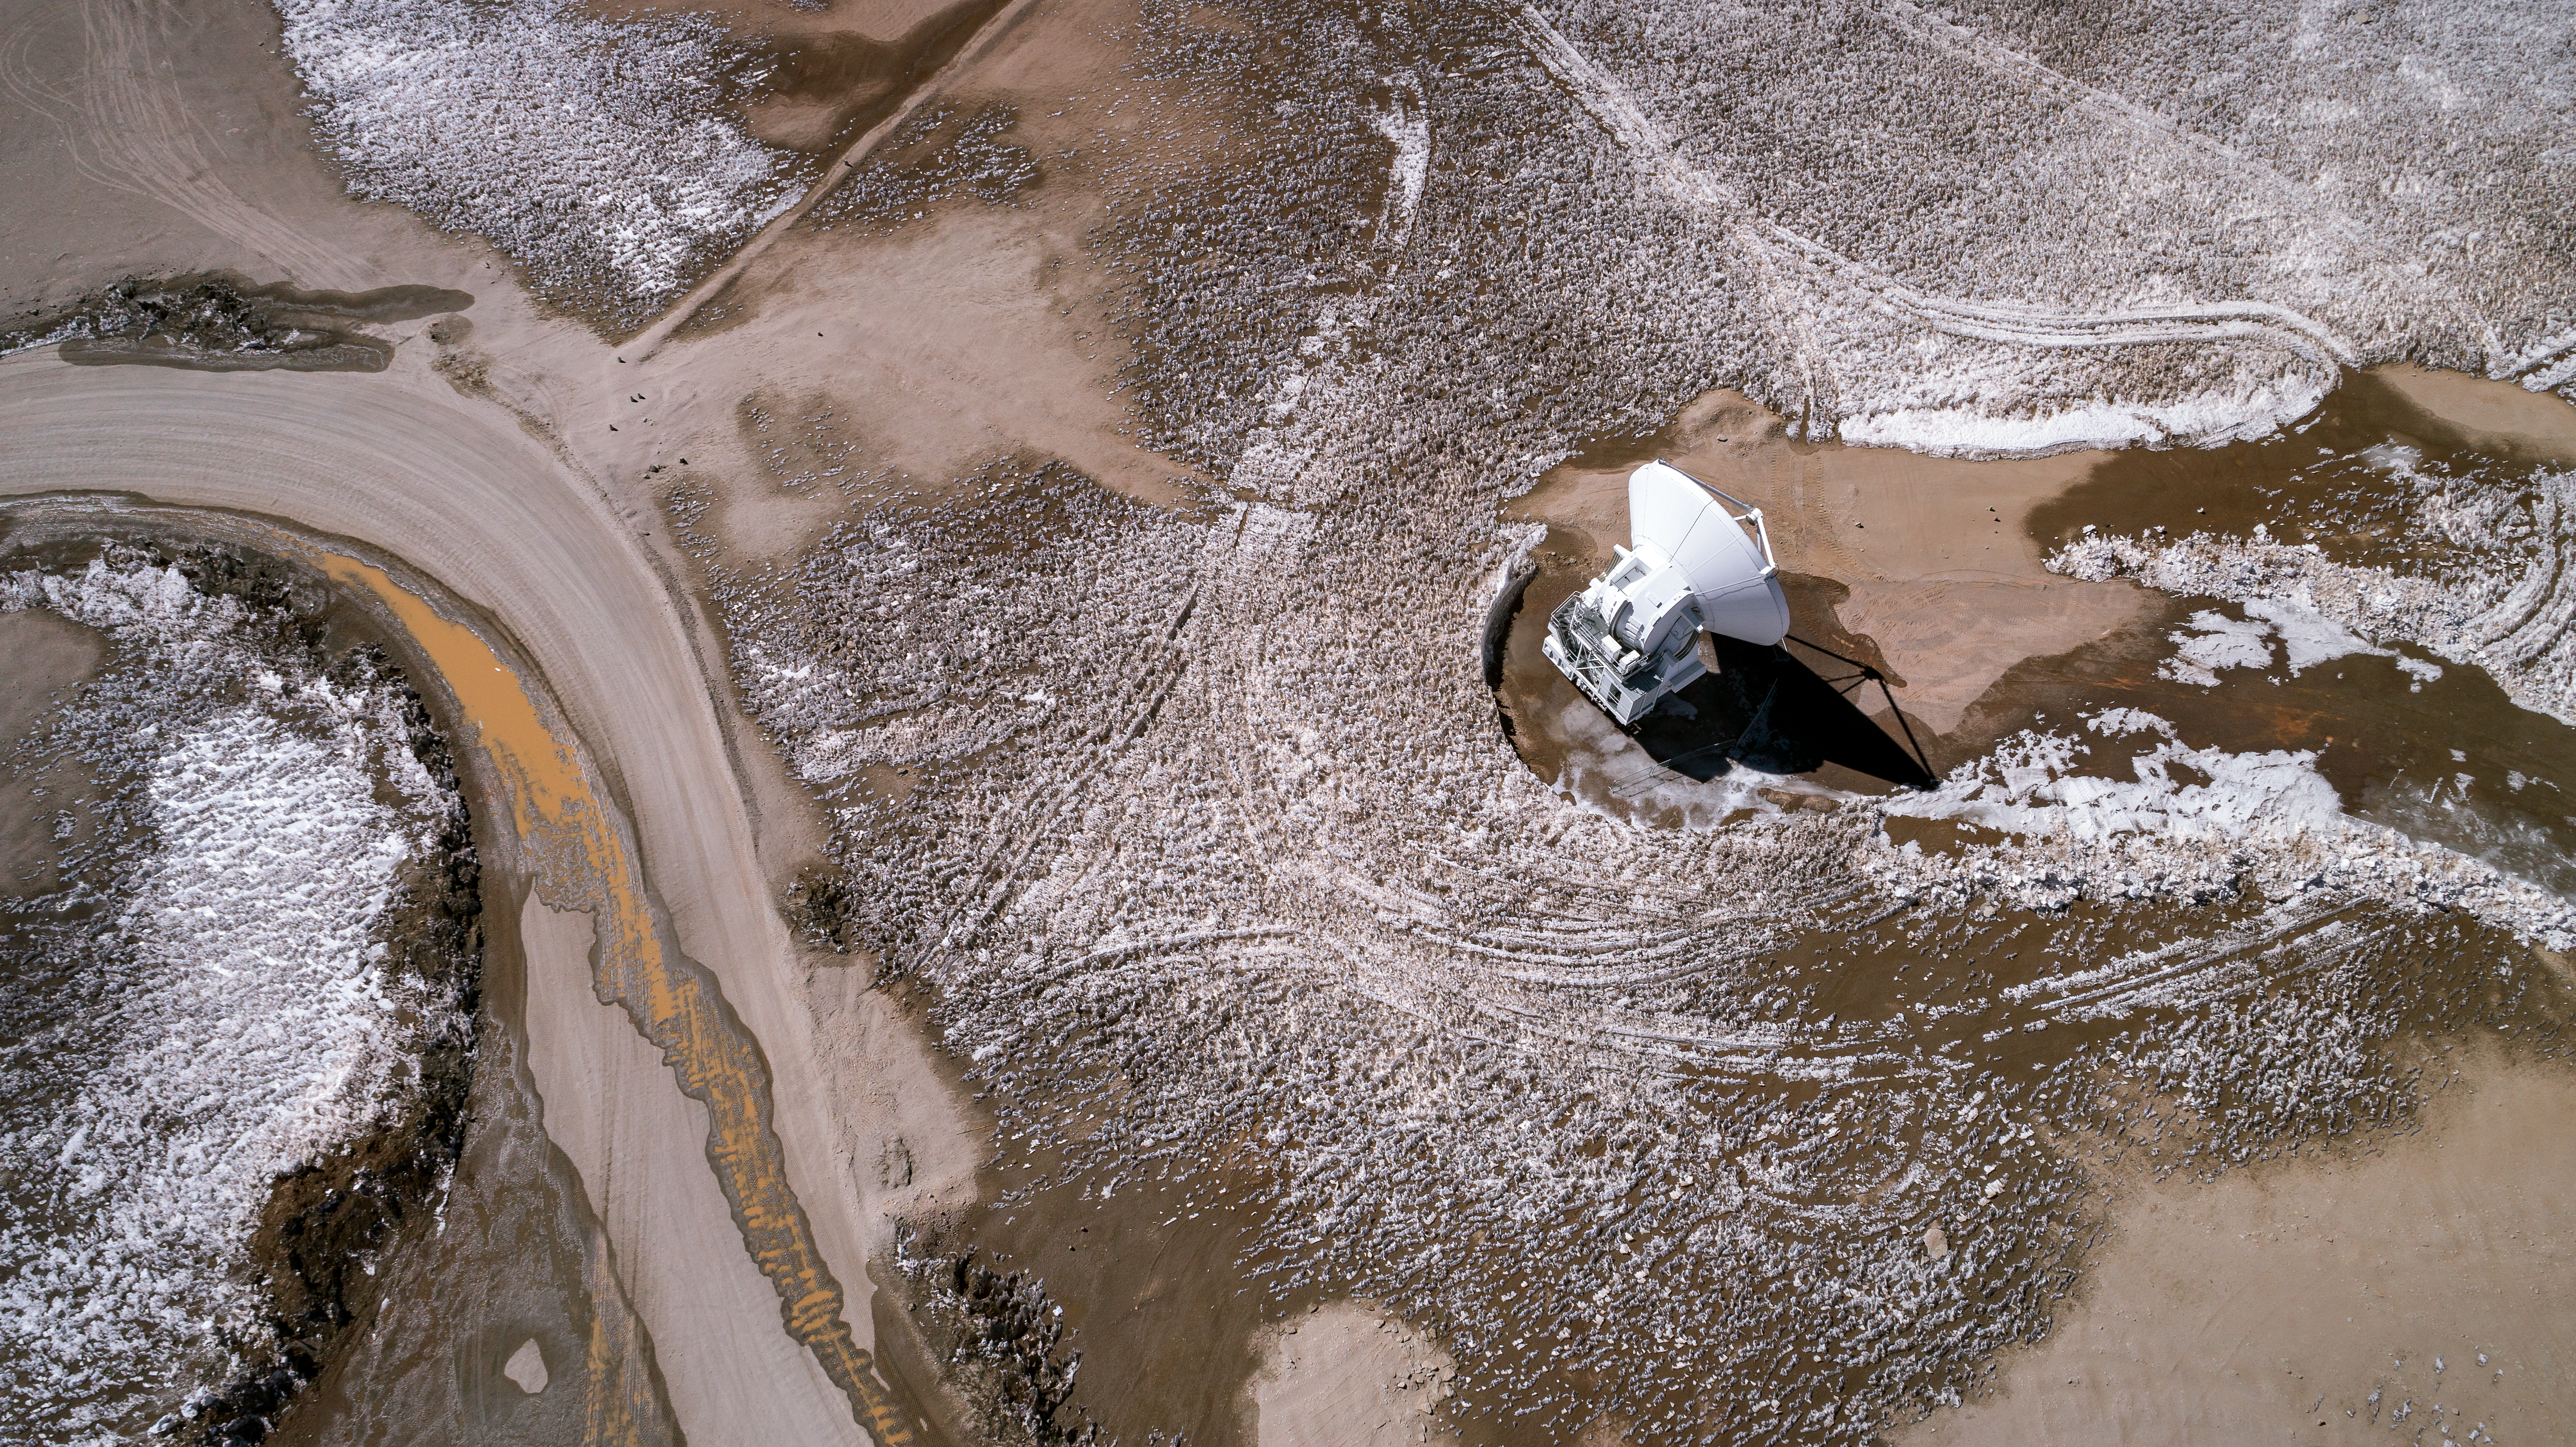

One of Many

This deceptive image captures a seemingly isolated antenna in a lonely desert. In reality, however, this is a European antenna which forms part of the largest millimetre/submillimetre array of antennas in the world. This antenna actually boasts 49 siblings, all hidden from view. These 50 12-metre antennas constitute the aptly-named Atacama Large Millimeter/submillimeter Array, situated in Chile’s Atacama Desert at 5000 metres above sea level. Alongside these 50 antennas are yet more siblings — a compact array of four 12-metre and twelve 7-metre antennas joins this main array, bringing ALMA’s total antenna count to 66.

Credit: ALMA (ESO/NAOJ/NRAO)